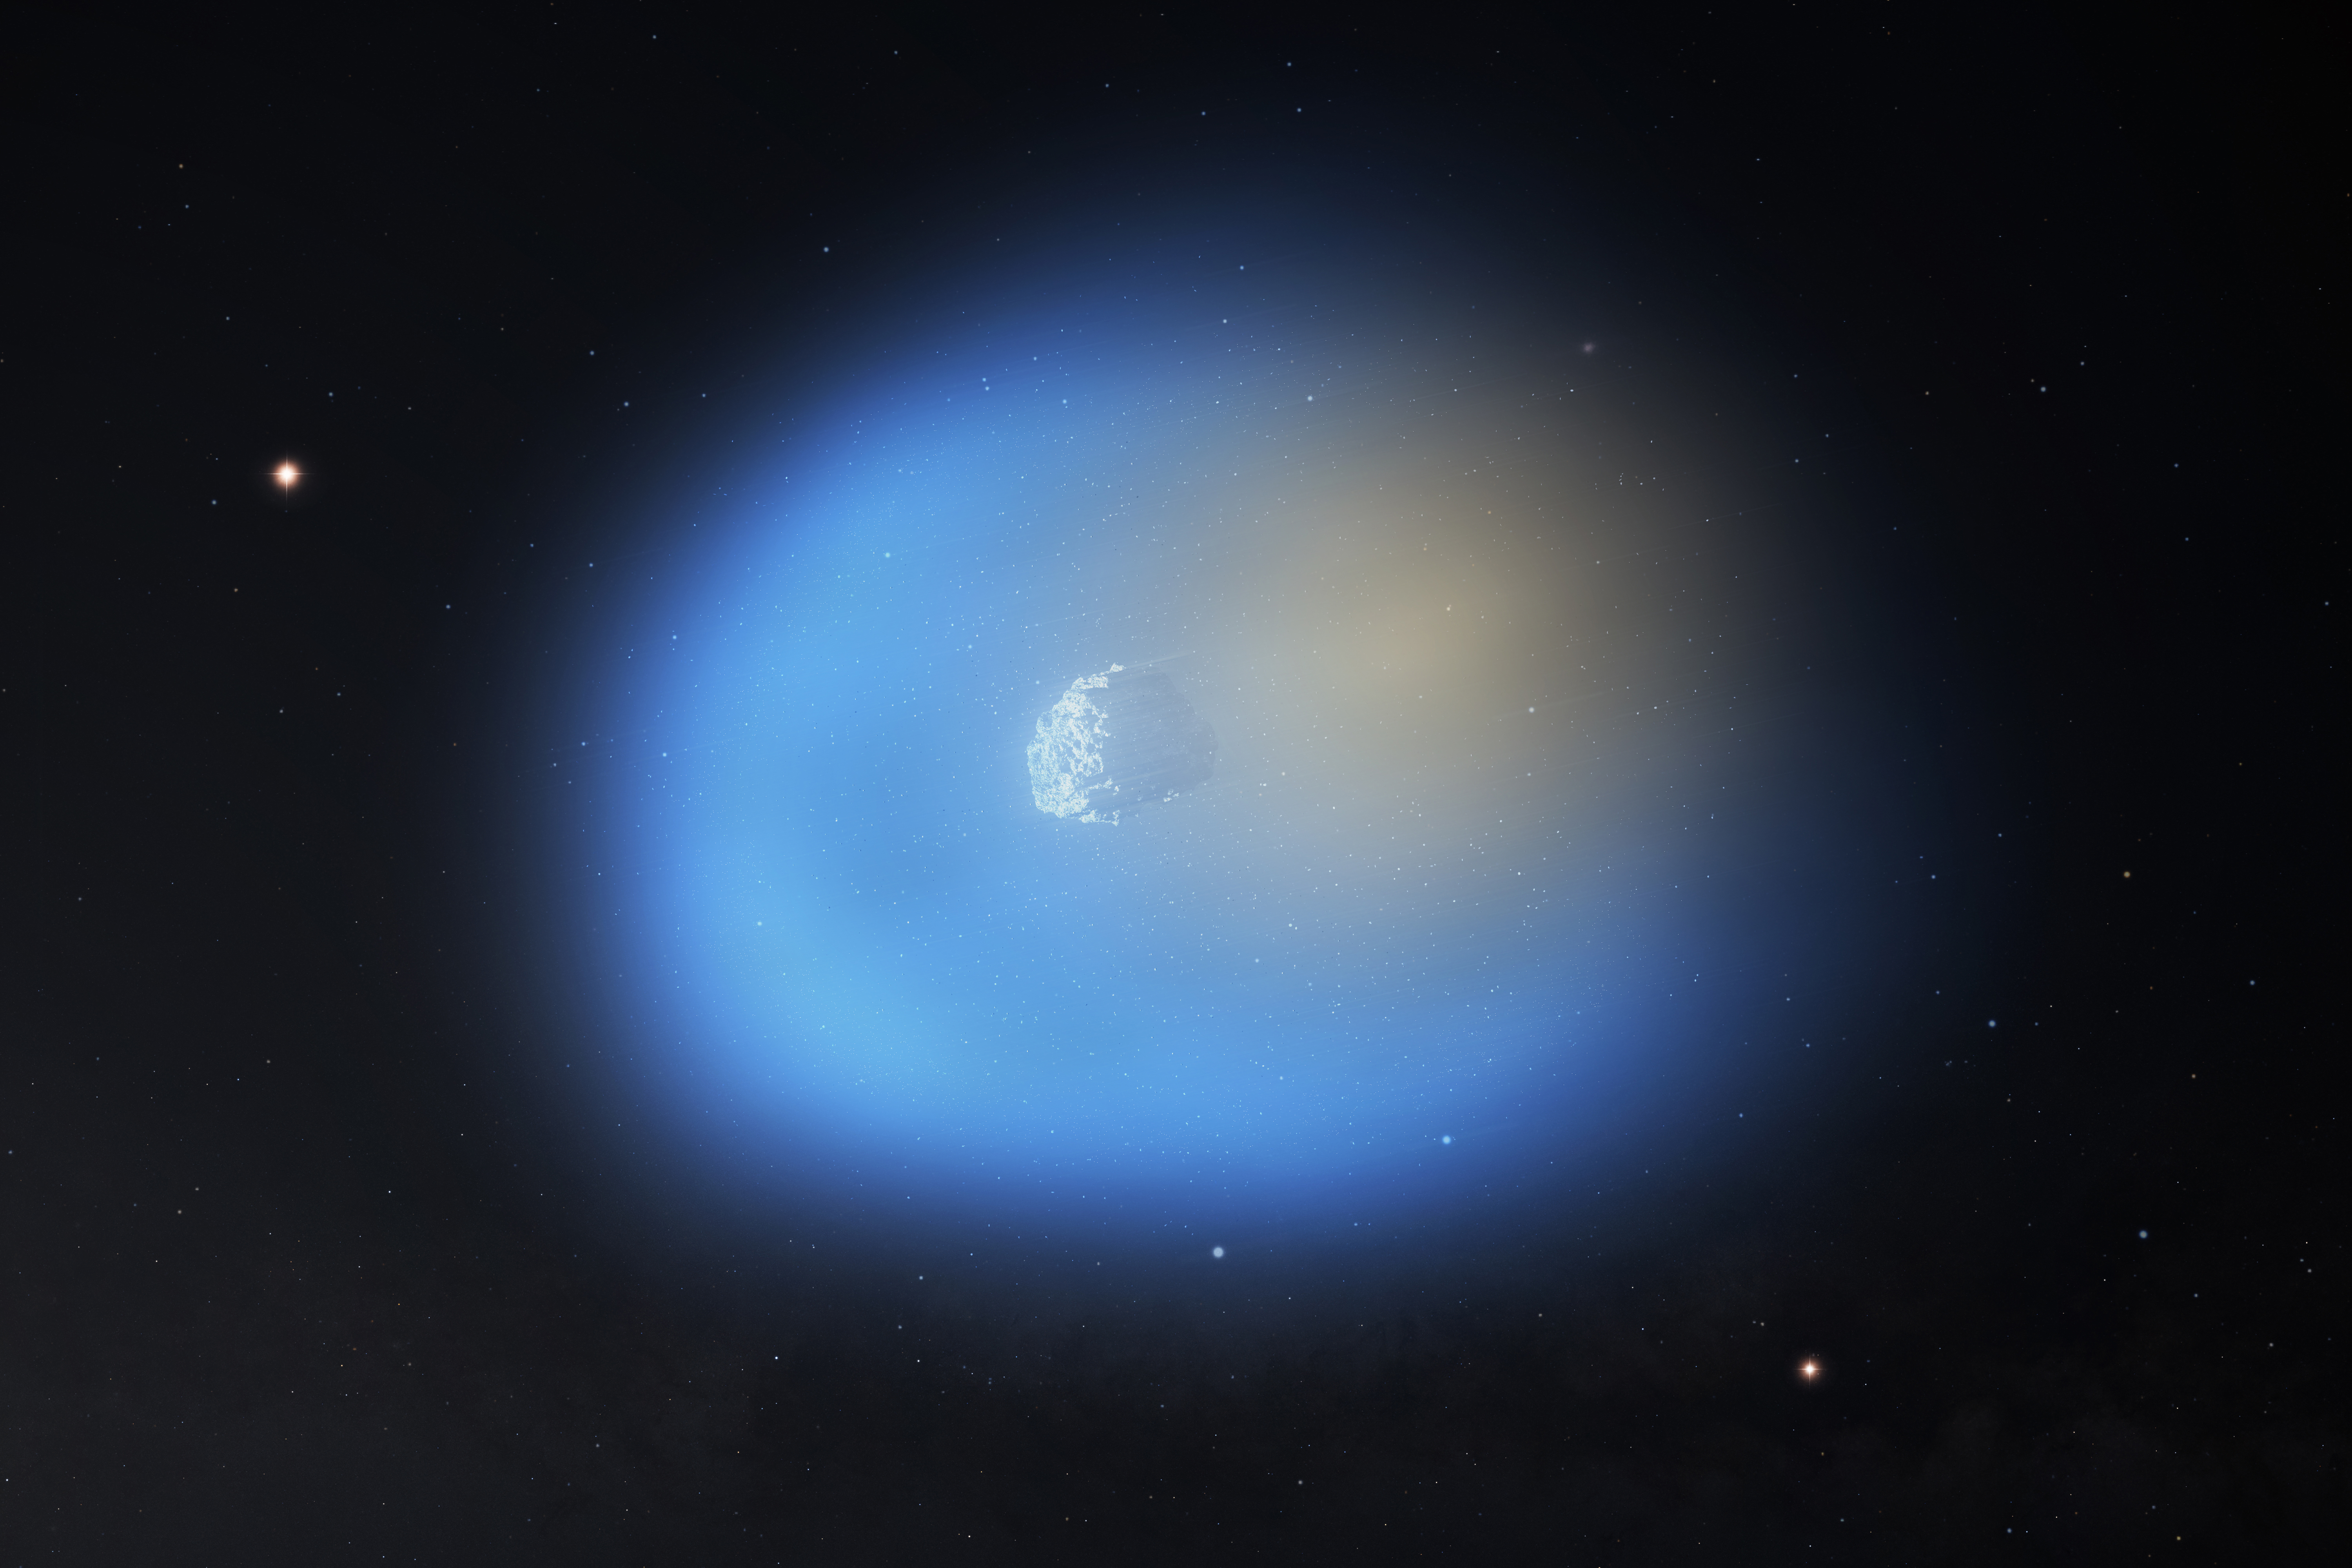

Artist's Impression of Interstellar Comet 3I/ATLAS

An artist's impression of 3I/ATLAS is shown as it passes near the Sun, illuminating one side of the comet. On the side of the comet closer to the sun, the methanol gas is shown in blue, with icy dust grains still present in the gas. On the dark side of the comet, the hydrogen cyanide is shown in orange.

Credit: NSF/AUI/NSF NRAO/M.Weiss